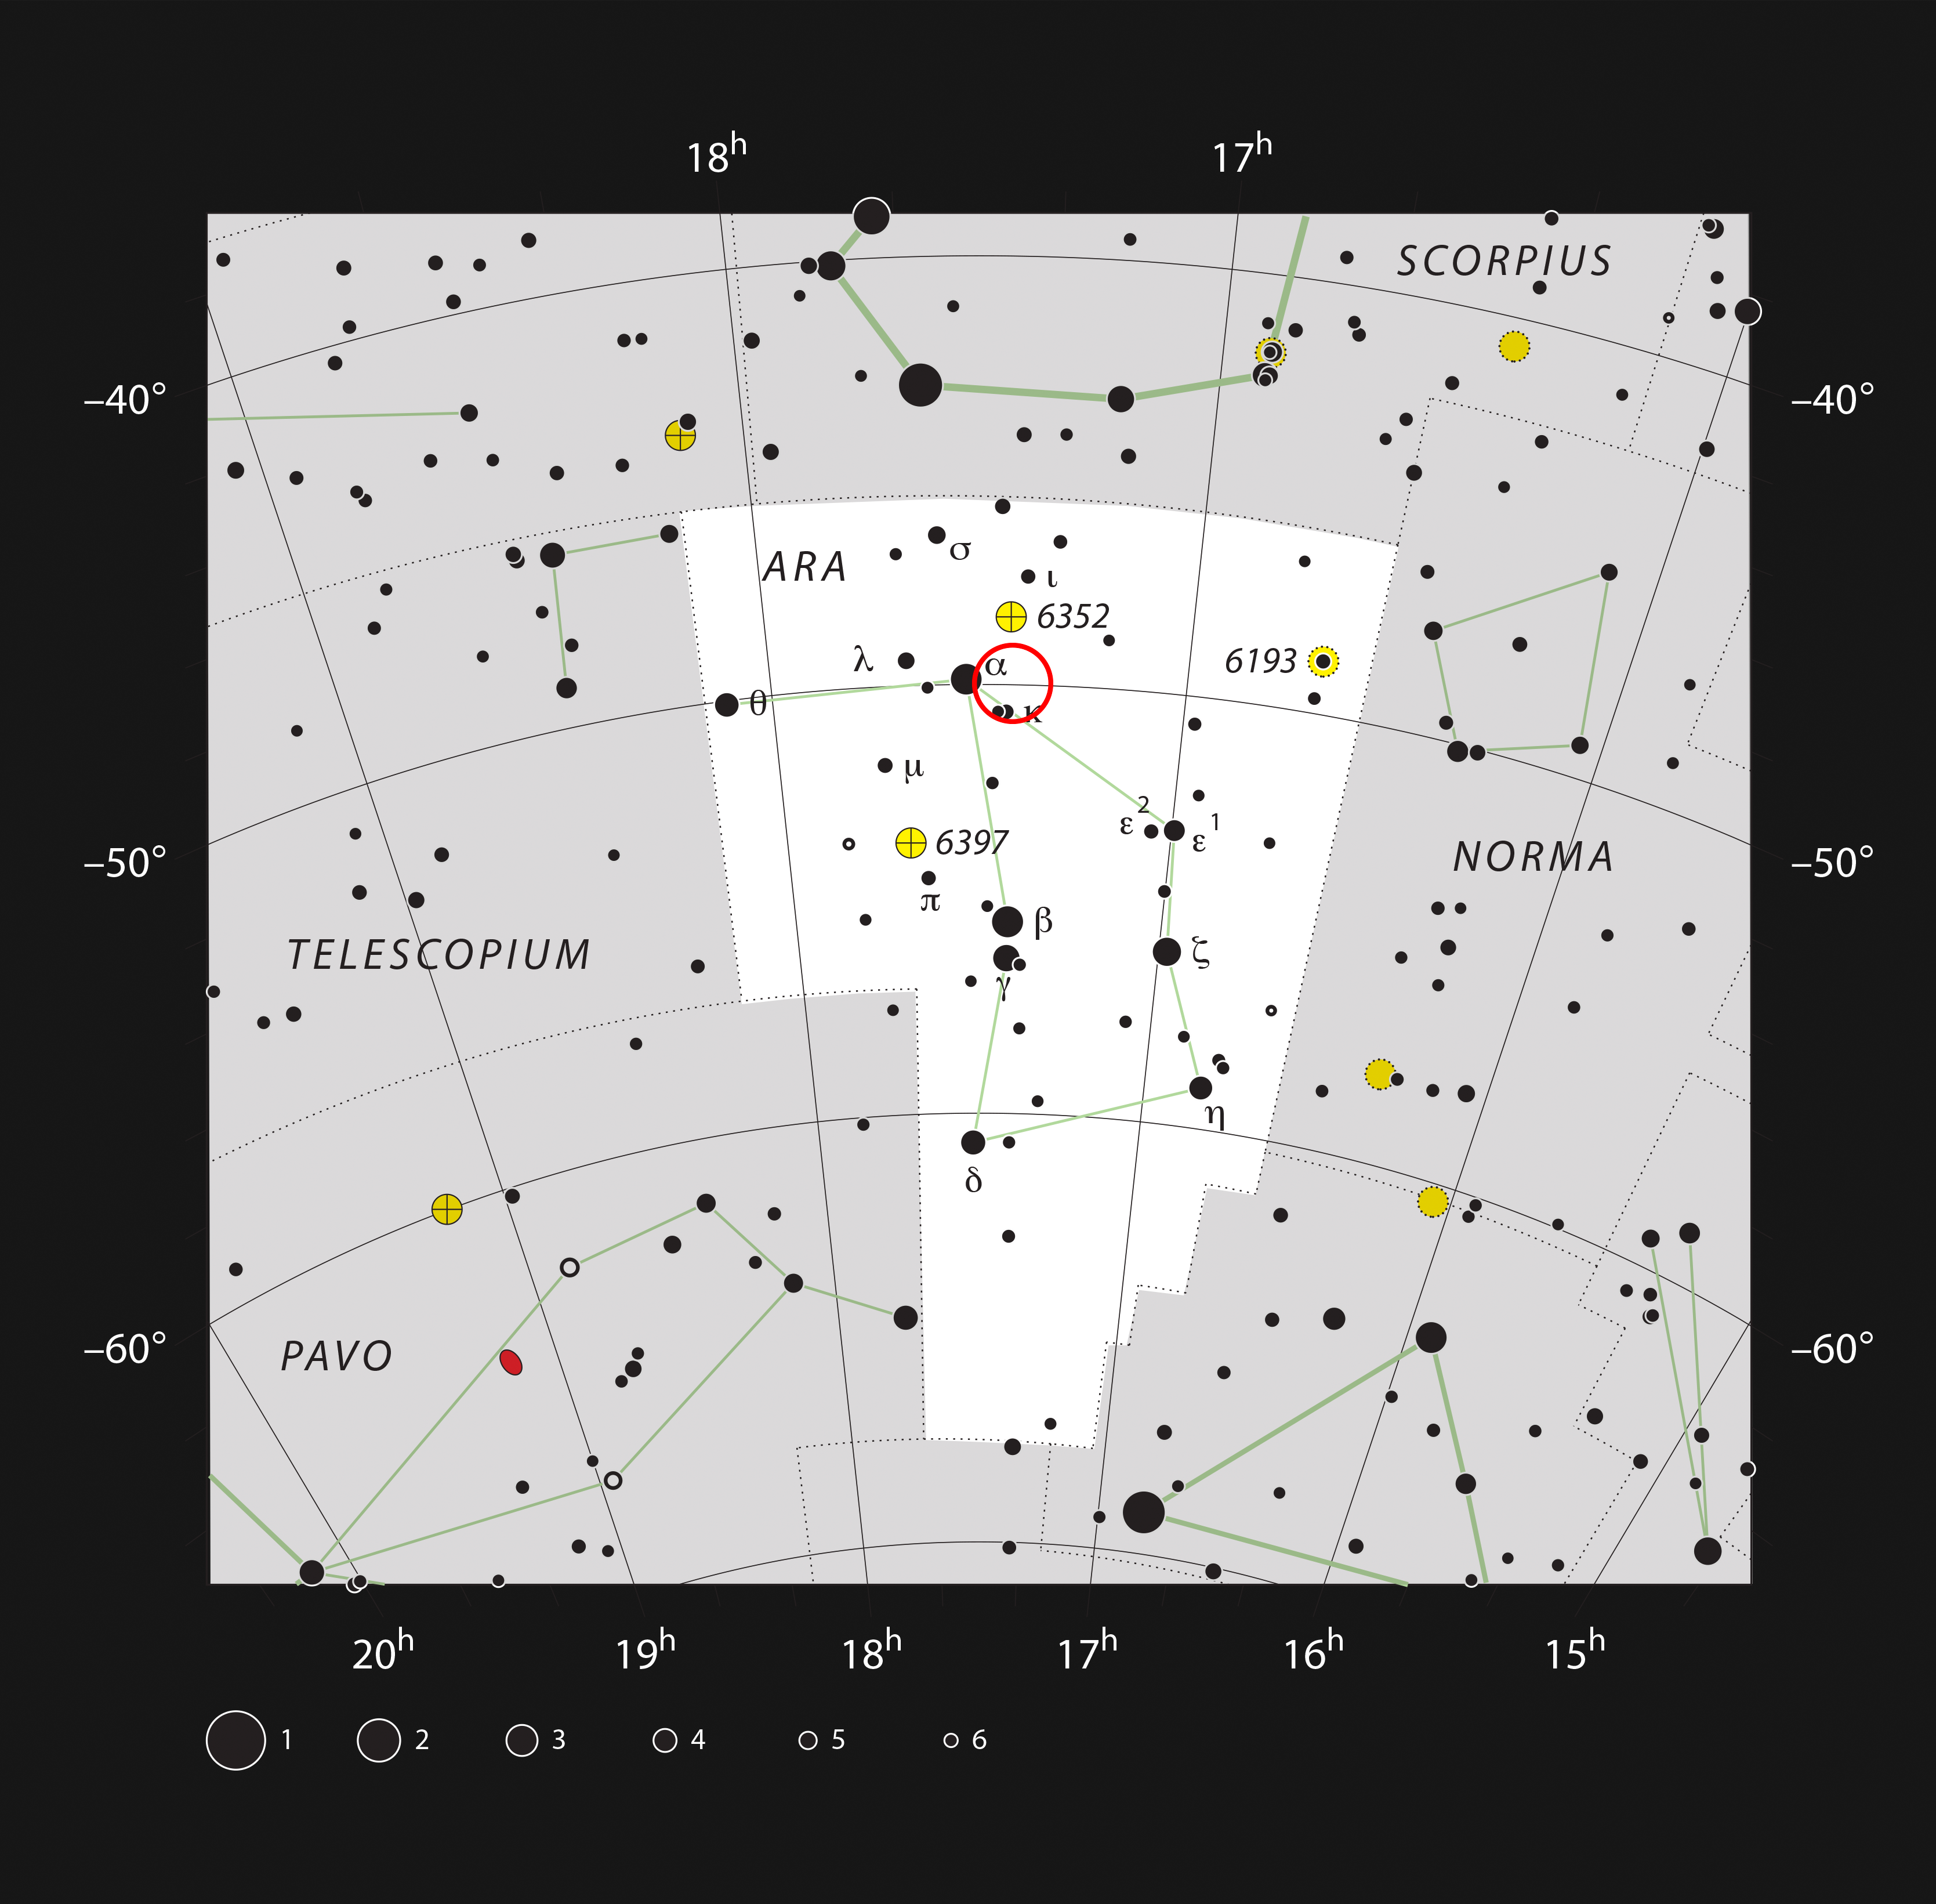

The star cluster IC 4651 in the constellation of Ara

This chart shows the constellation of Ara (The Altar). Most of the stars visible to the naked eye on a clear night are shown. The location of the open cluster, IC 4651, which can be well seen in a medium-sized telescope, is marked with the red circle.

Credit: ESO/IAU and Sky & Telescope